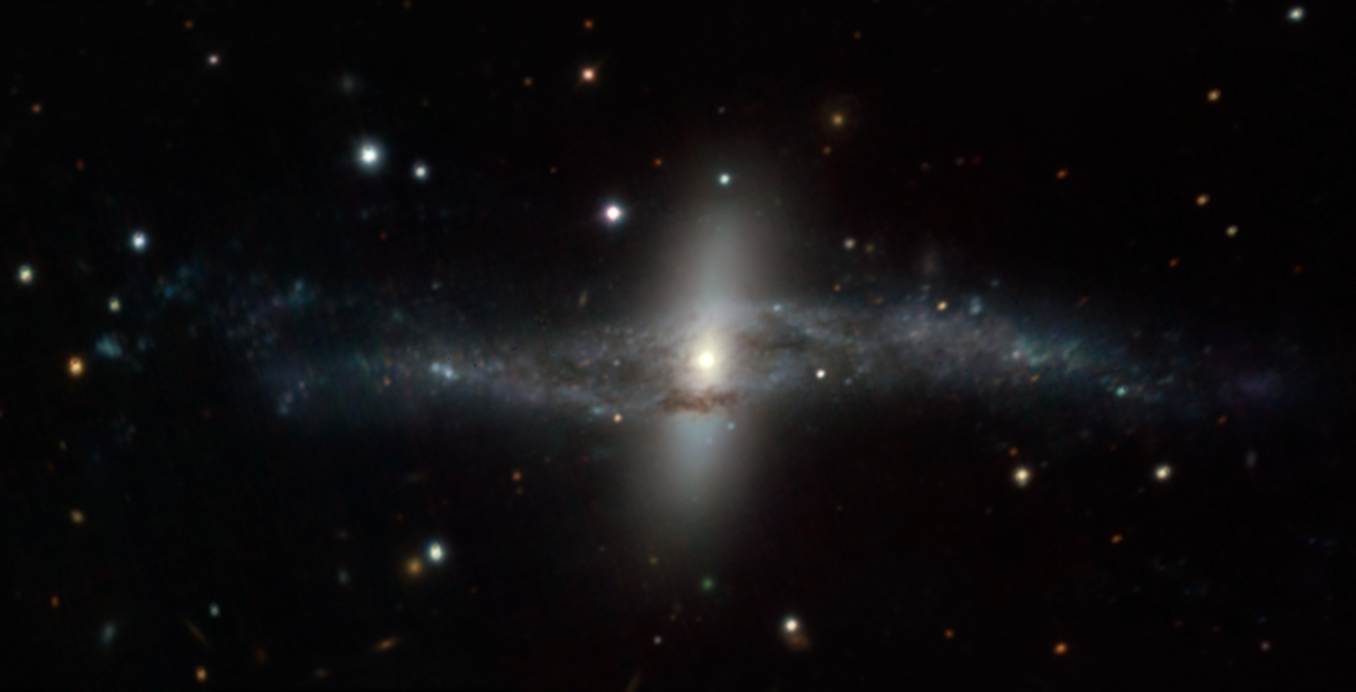

MUSE image of the strange galaxy NGC 4650A

This picture is based on data on the polar ring galaxy NGC 4650A that were obtained soon after the MUSE instrument achieved first light in early 2014. This colour view was created by collapsing the 3D MUSE data into three sections that were coloured blue, green and red. This approximates the natural colours of the object.

Credit: ESO